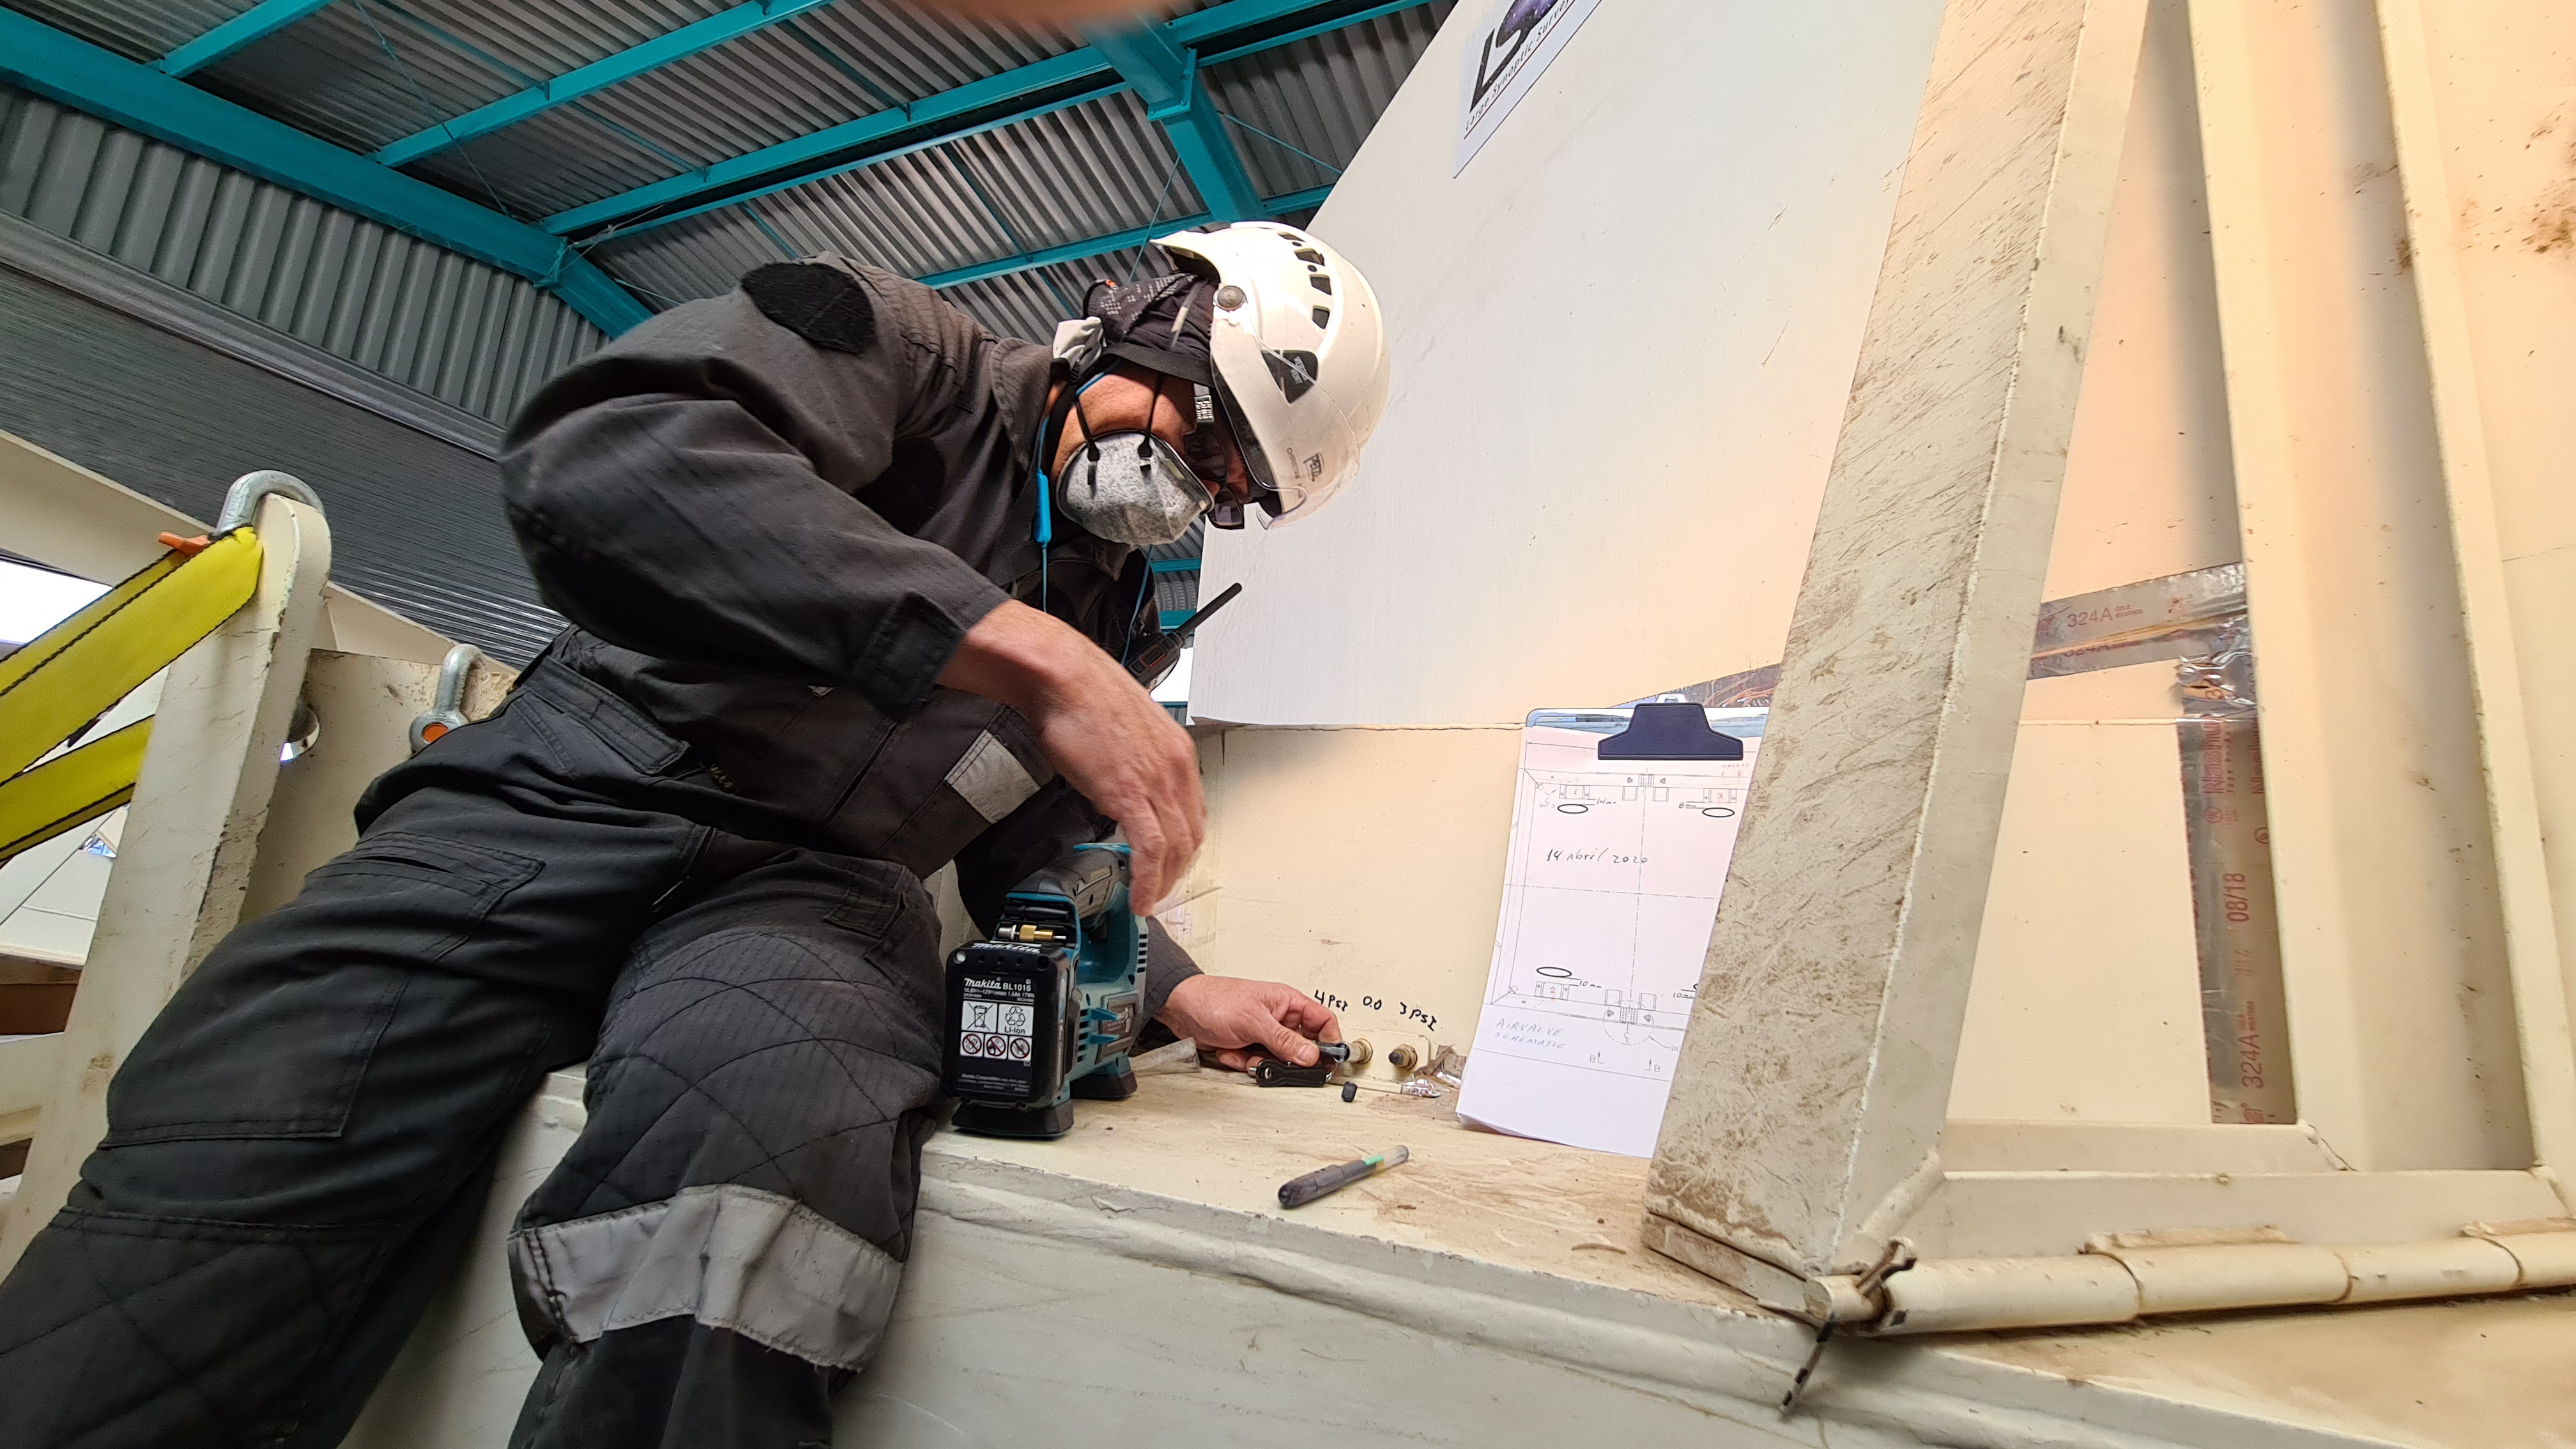

Summit Inspection #2

The second inspection of the facilities and equipment on Cerro Pachón took place on April 14th—these inspections will occur on a regular basis until work can resume on the summit. Minor maintenance tasks included re-inflating the airbag cushions for the Primary/Tertiary Mirror (M1M3), applying protective grease and oil the Dome track and bogies, and adjusting jacks that hold in place heavy elements of the partially assembled Telescope Mount Assembly (TMA).

Credit: Rubin Observatory/NSF/AURA